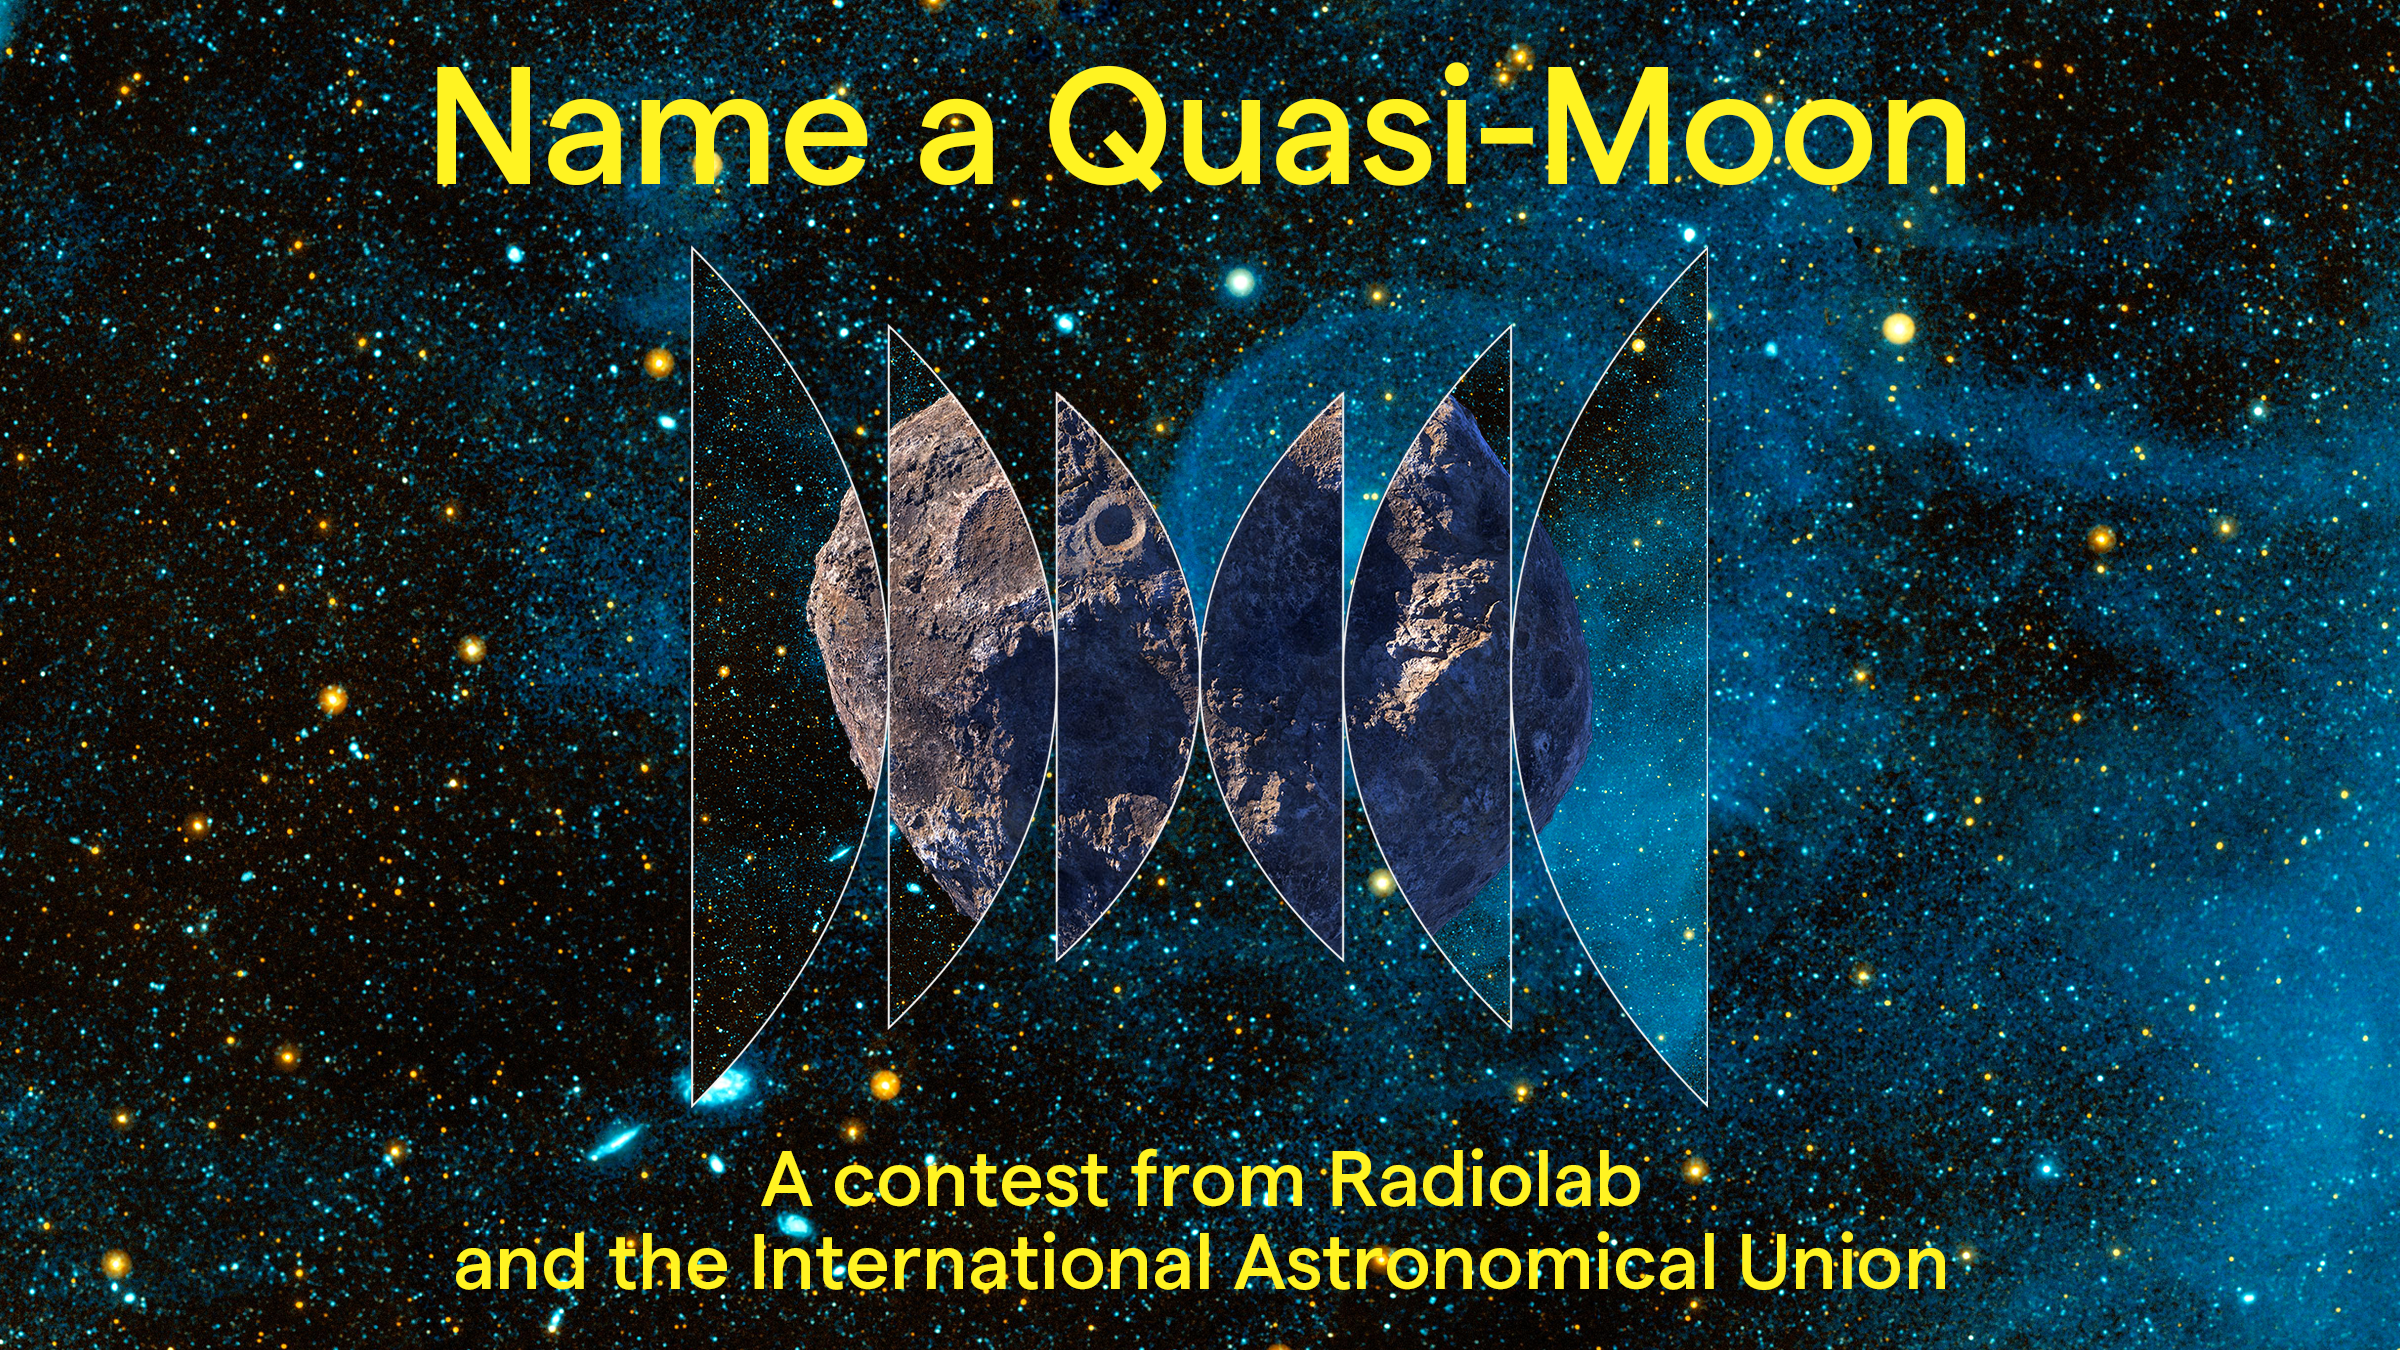

‘Name a Quasi-Moon!’ Contest Banner

‘Name a Quasi Moon!’ contest banner for Radiolab and the International Astronomical Union.

Credit: IAU